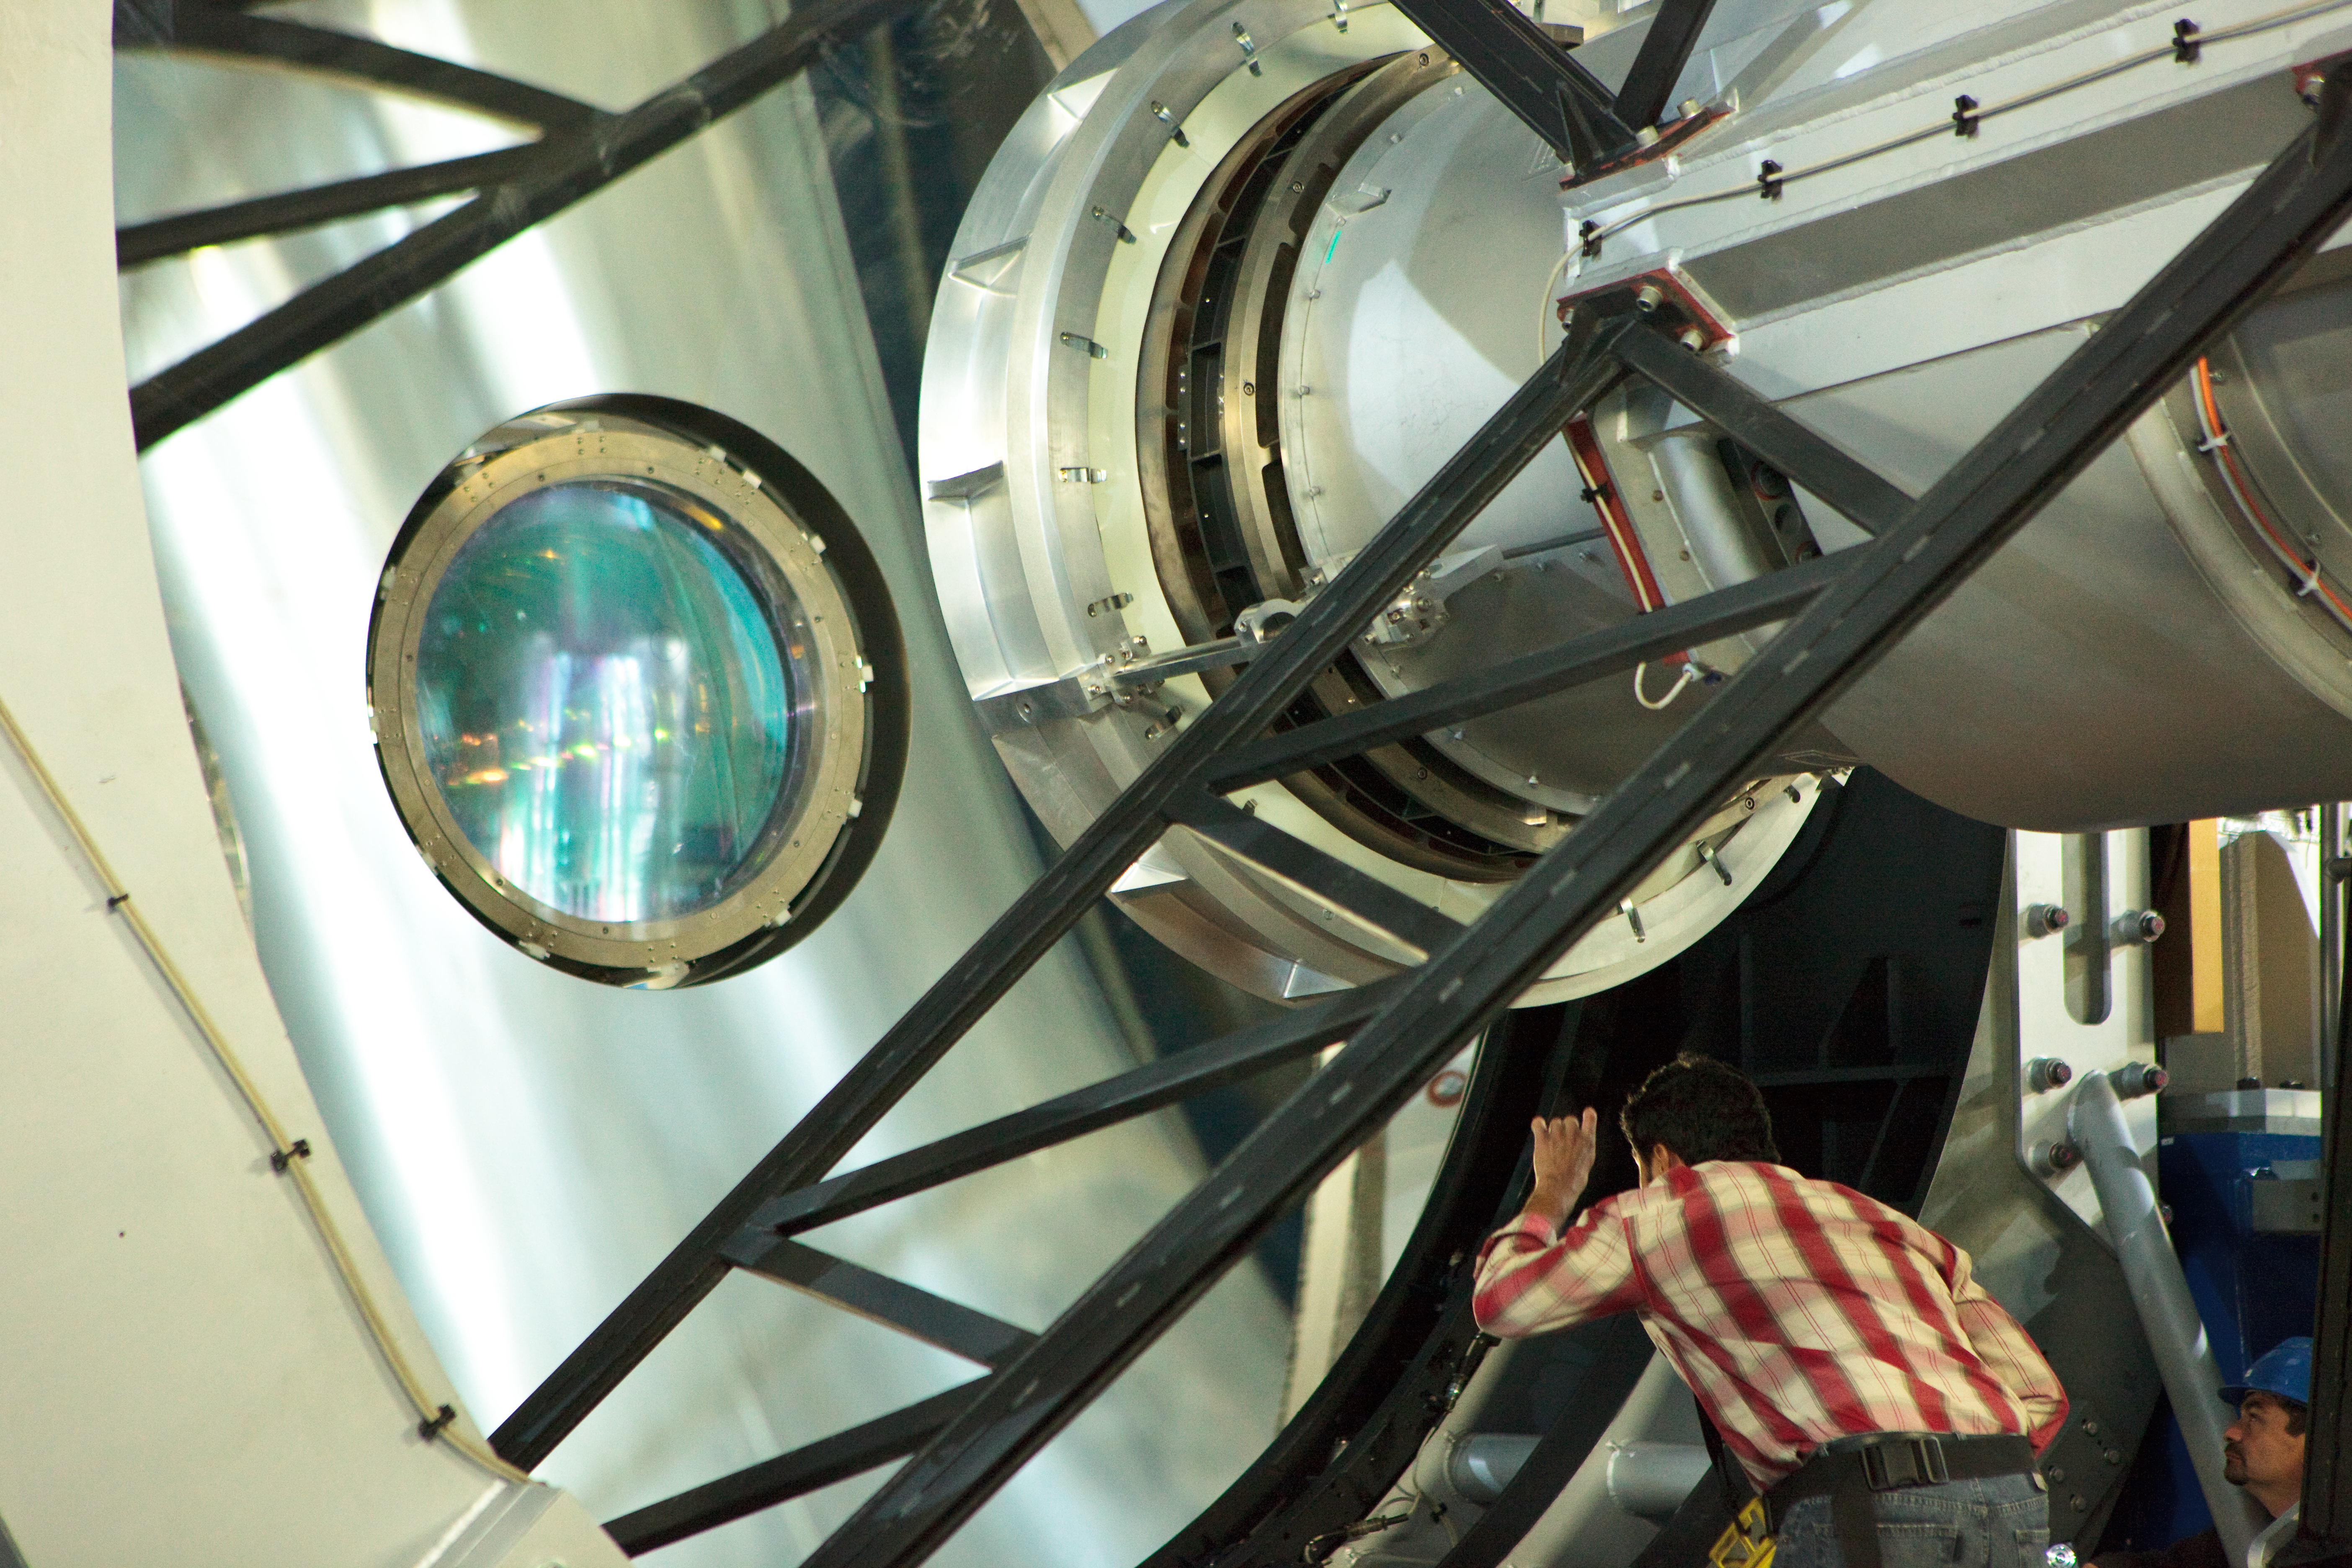

Getting it just right

The VISTA camera during installation at Paranal. This image was obtained in March 2009.

Credit: ESO